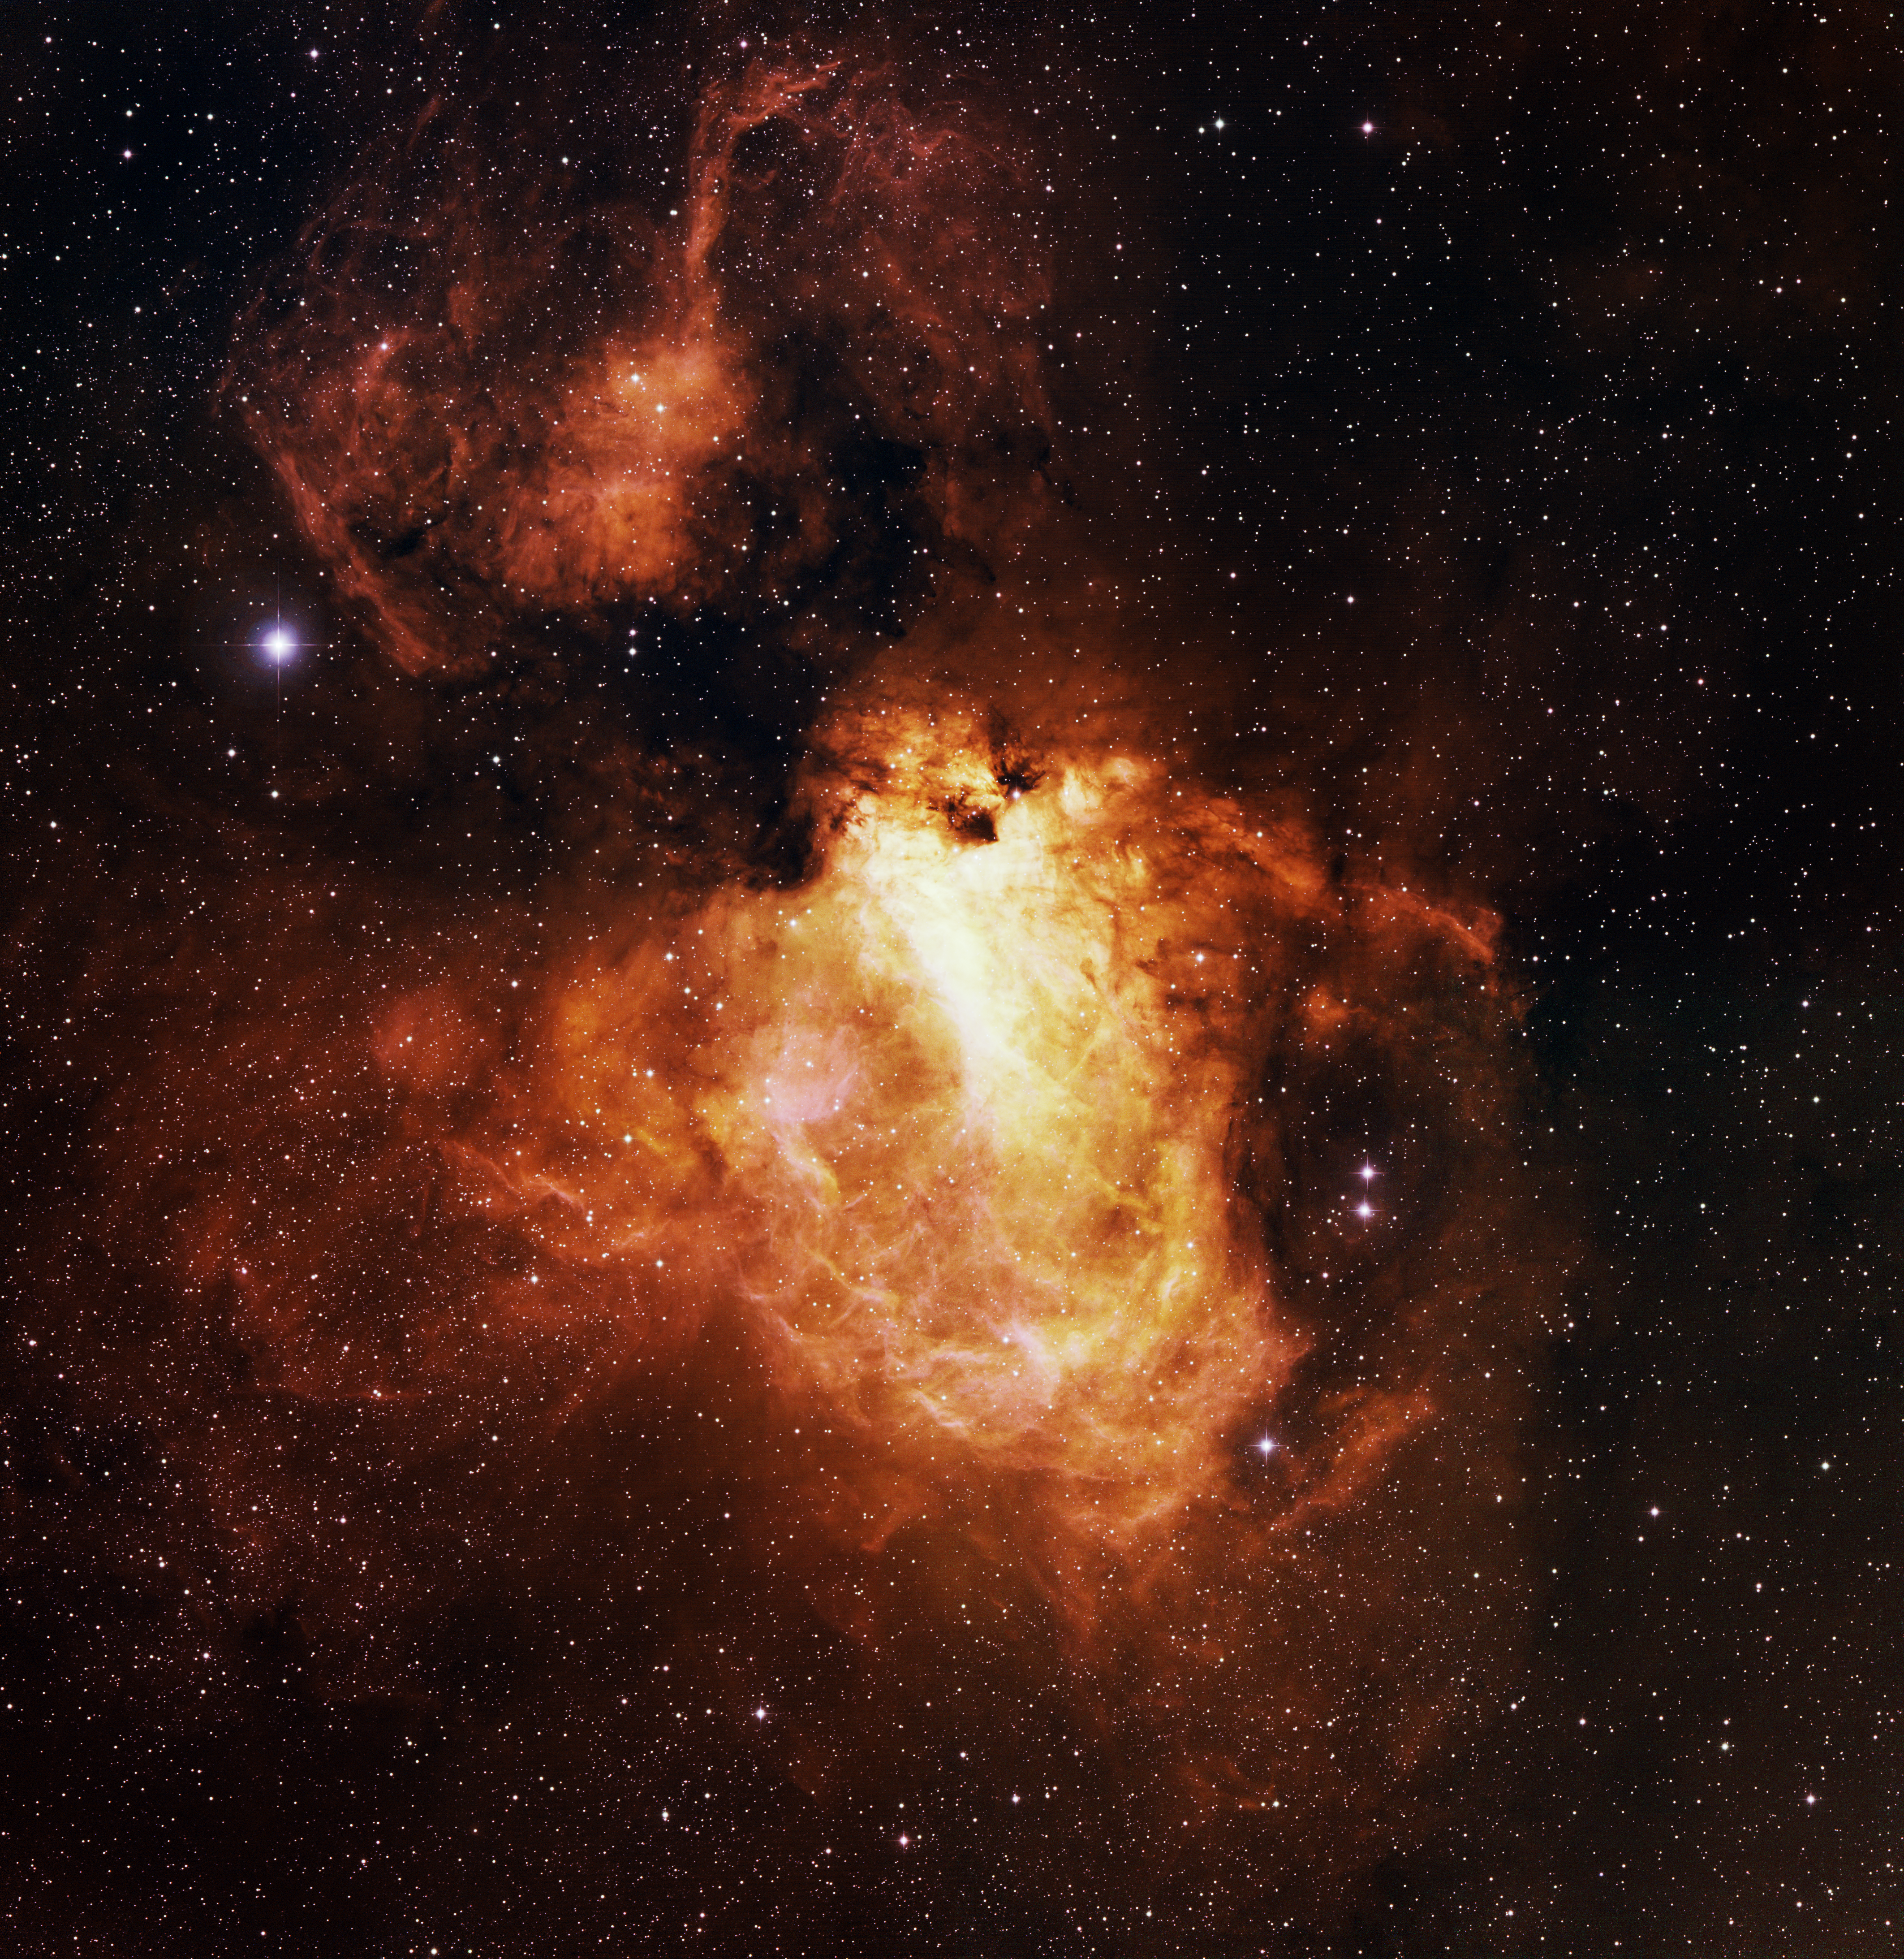

M17, Omega

This image was obtained with the wide-field view of the Mosaic camera on the WIYN 0.9-meter Telescope at Kitt Peak National Observatory. M17, also informally known as the “omega nebula”, the “lobster nebula” and the “swan nebula” (among other names), is one of the largest and brightest star-forming regions inside our galaxy. Its size and brightness make it one of the first nebulae to be discovered, which occurred in 1745. The hydrogen gas that gives it its distinctive red color is energized by hot, massive blue stars embedded in the nebula. The image was generated with observations in the Hydrogen-alpha (orange), Oxygen [OIII] (green) and Sulfur [SII] (blue) filters. In this image, North is left, East is down.

Credit: T.A. Rector (University of Alaska Anchorage) and WIYN